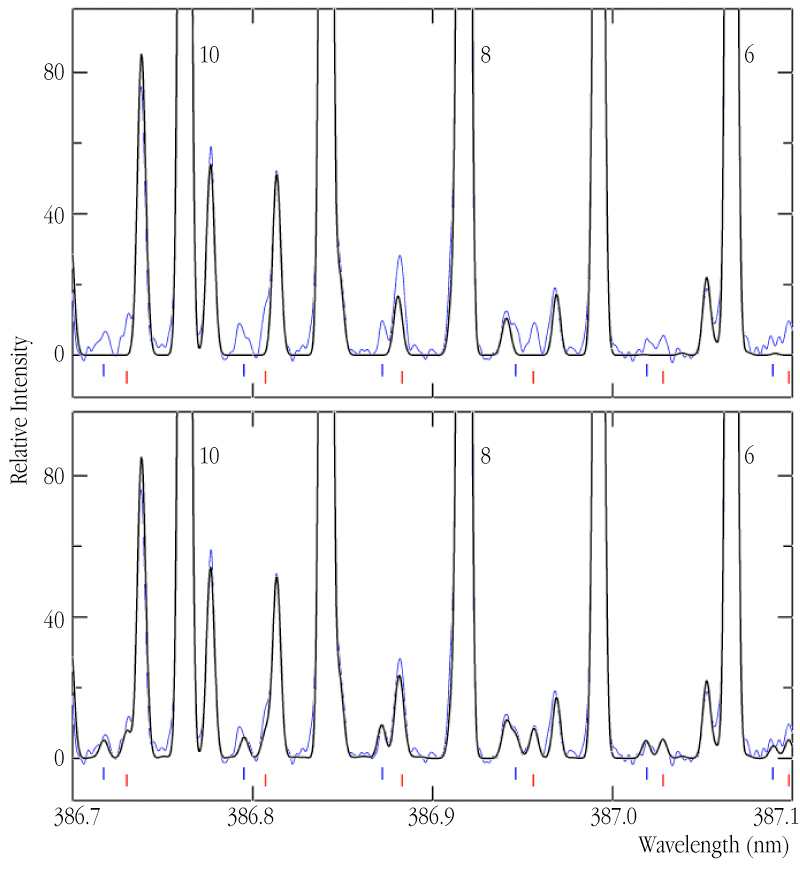

Signatures of carbon-13 and nitrogen-15 in the spectrum of comet LINEAR (C/2000 WM1)

Enlarged view of a small section of the high-resolution UVES spectrum of Comet LINEAR (C/2000 WM1) with emission lines from CN-molecules (blue line), compared to the "synthetic" spectrum based on theoretical calculations and laboratory measurements (black line; some of the lines are labeled with quantum numbers). In the upper panel, the synthetic spectrum has been produced on the basis of the most abundant isotopic species (12 C 14 N). The lower panel shows that the observed spectrum is in nearly perfect agreement with a synthetic spectrum which includes contributions from two other isotopic species, 13 C 14 N (emission lines at wavelengths indicated by red ticks) and 12 C 15 N (blue ticks); they are added in proportions of 1/115 and 1/140, respectively. The isotopic abundances of carbon-13 and nitrogen-15 are measured accordingly. Introducing instead the terrestrial ratio for nitrogen-15 (1/272) significantly degrades the fit and thus that ratio can clearly be ruled out in Comet LINEAR.

Credit: ESO